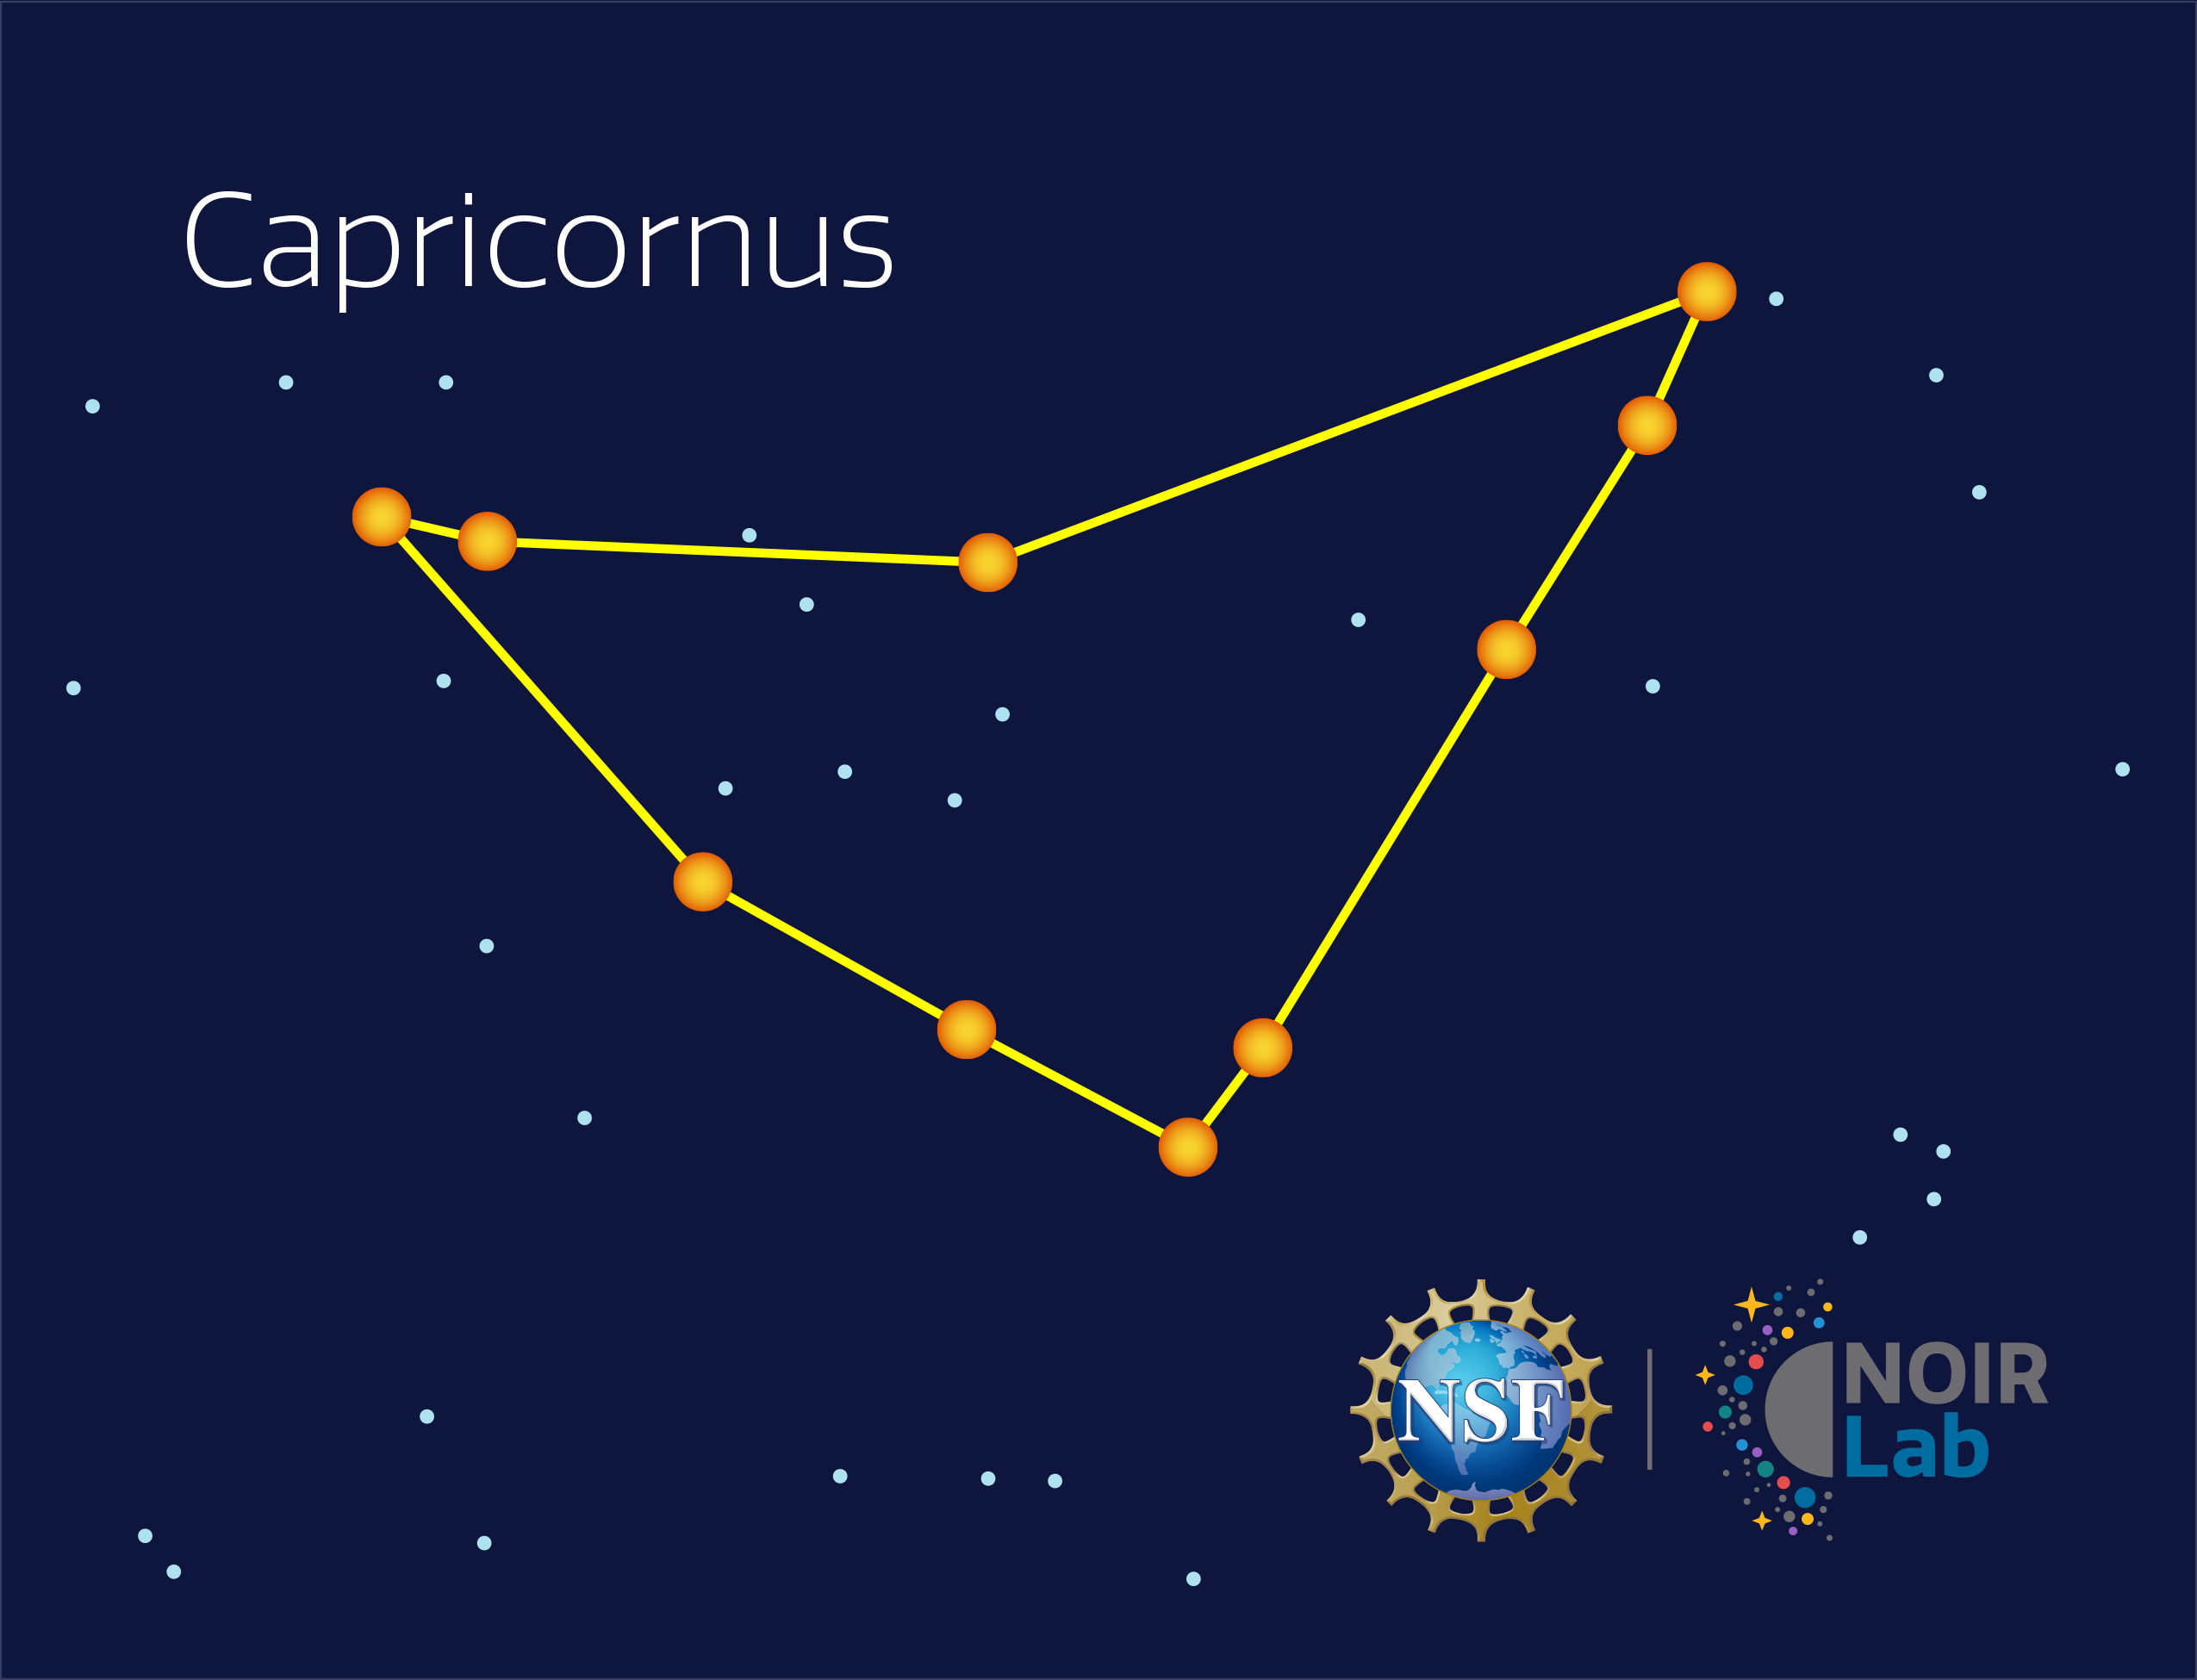

Capricornus

Credit: NOIRLab